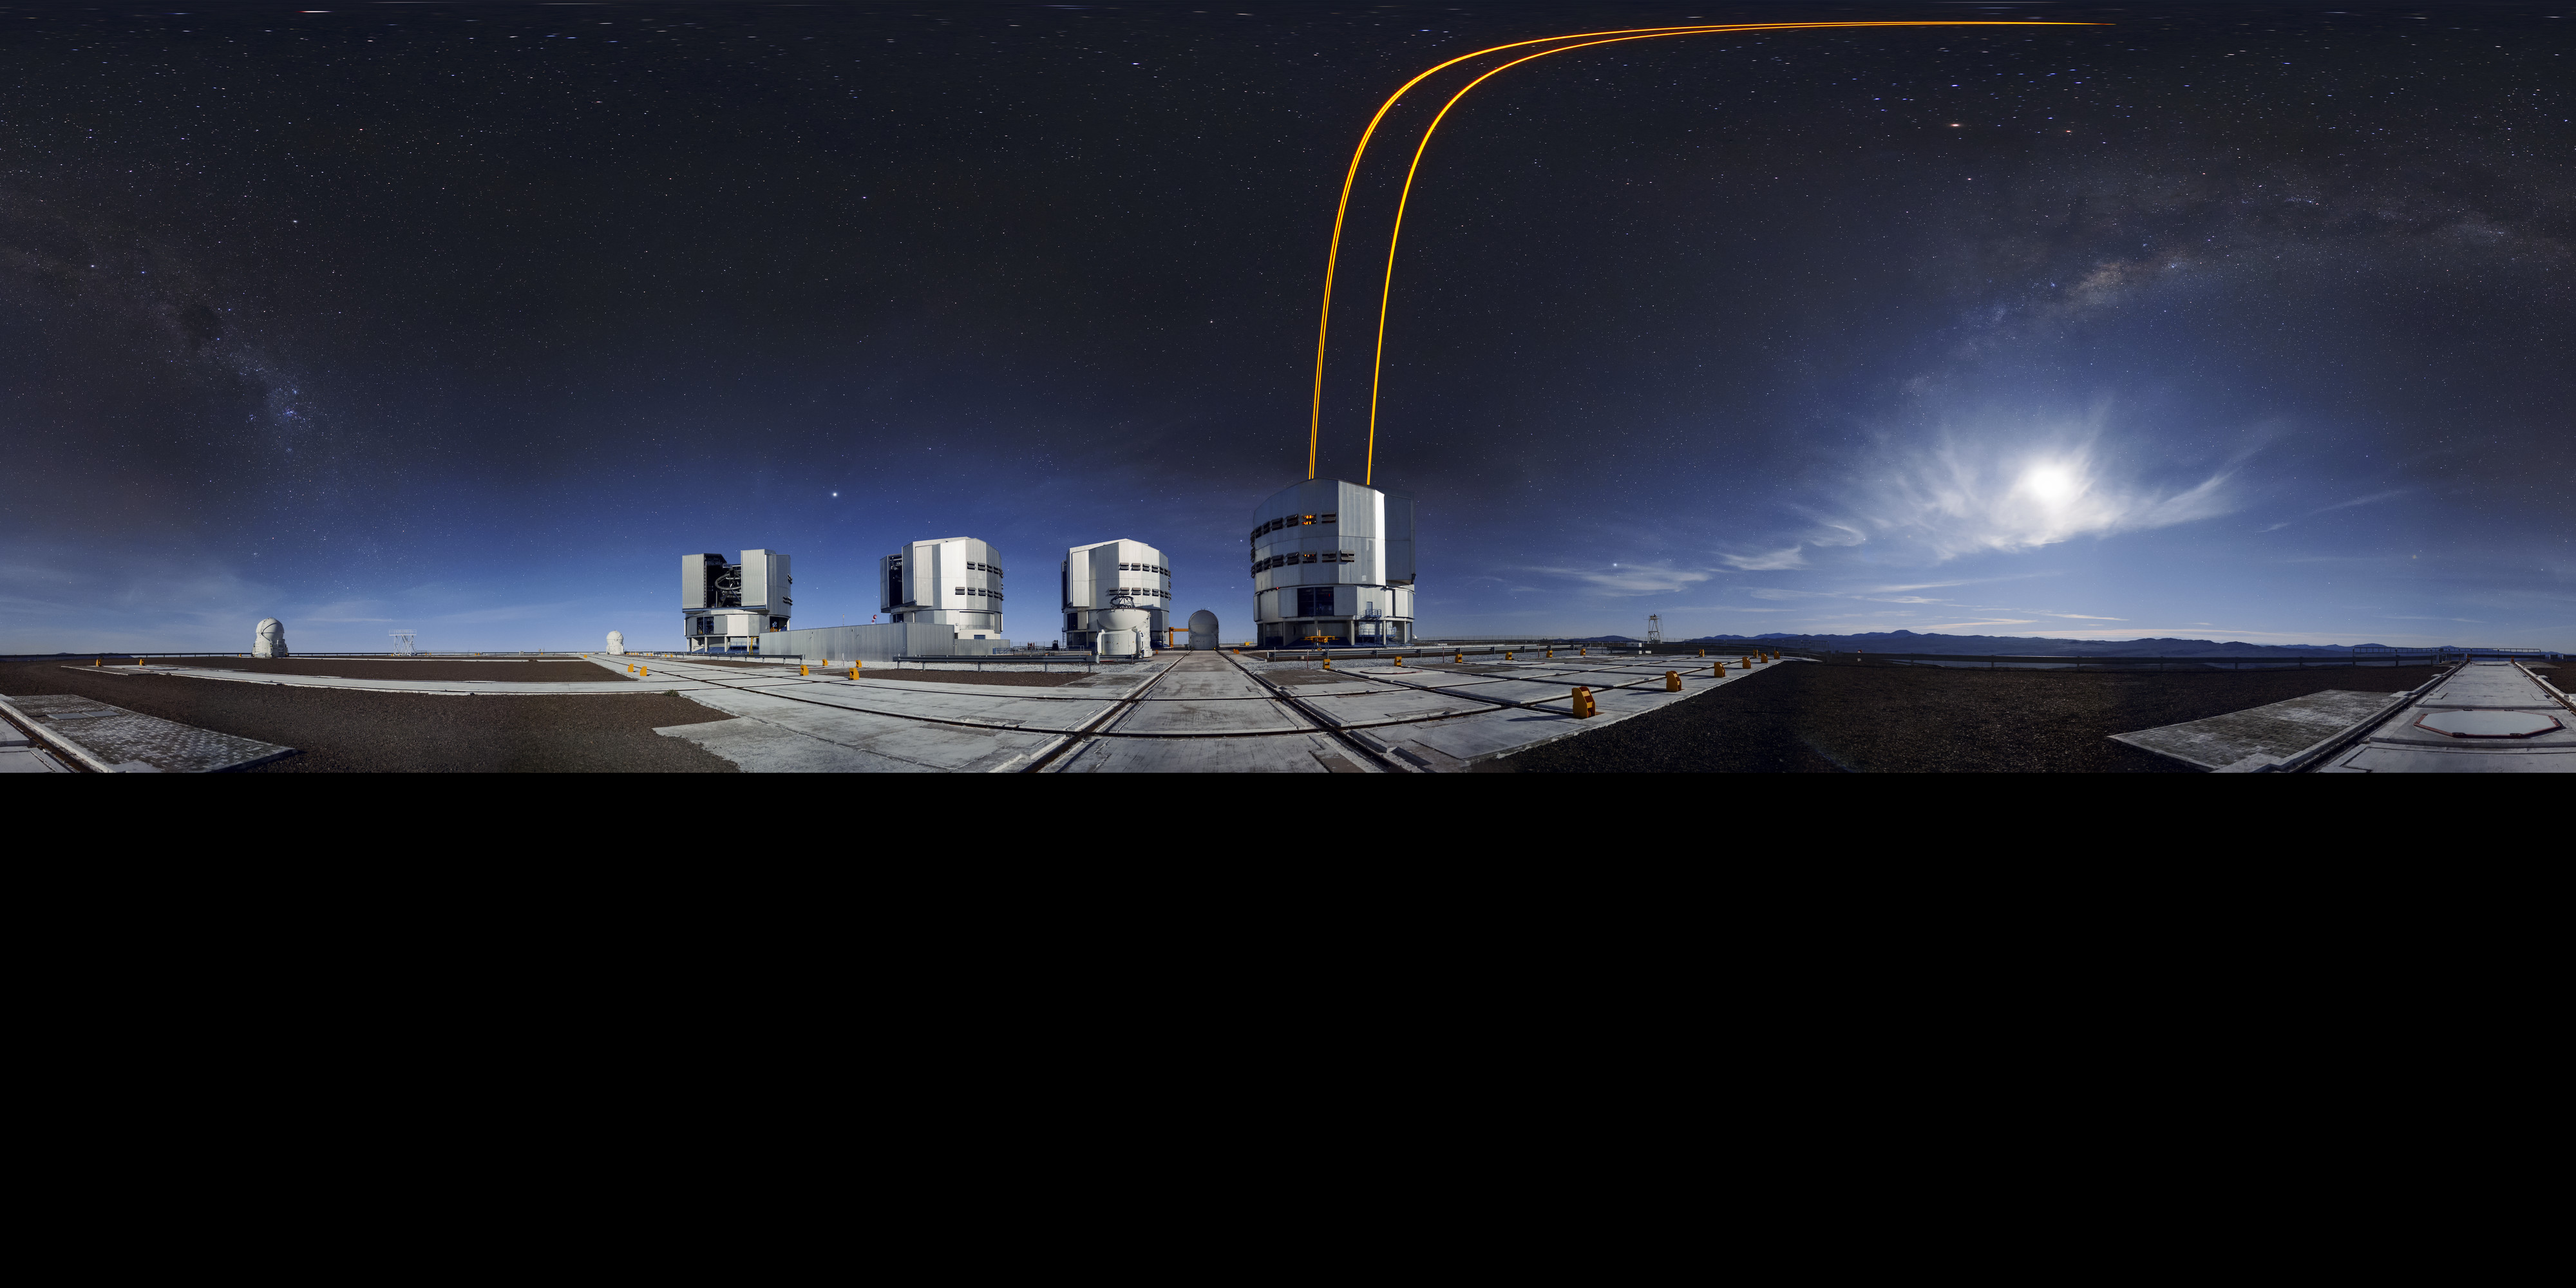

Extended panoramic adaptive optics

The four Unit Telescopes (UTs) at the Very Large Telescope (VLT) on ESO's Paranal Observatory in Chile have a very special inbuilt technology known as Adaptive Optics (AO). Distortion in observed images that are caused by the disruption of the atmosphere can be corrected using AO. The tech involves firing strong laser beams into the upper atmosphere, which cause it to glow and create fake "stars". By adjusting for how these fakes should look, the mirrors on the UTs can be altered slightly to compensate, producing much clearer astronomical images. This extended paranoma shows this in action.

Credit: F. Kamphues/ESO